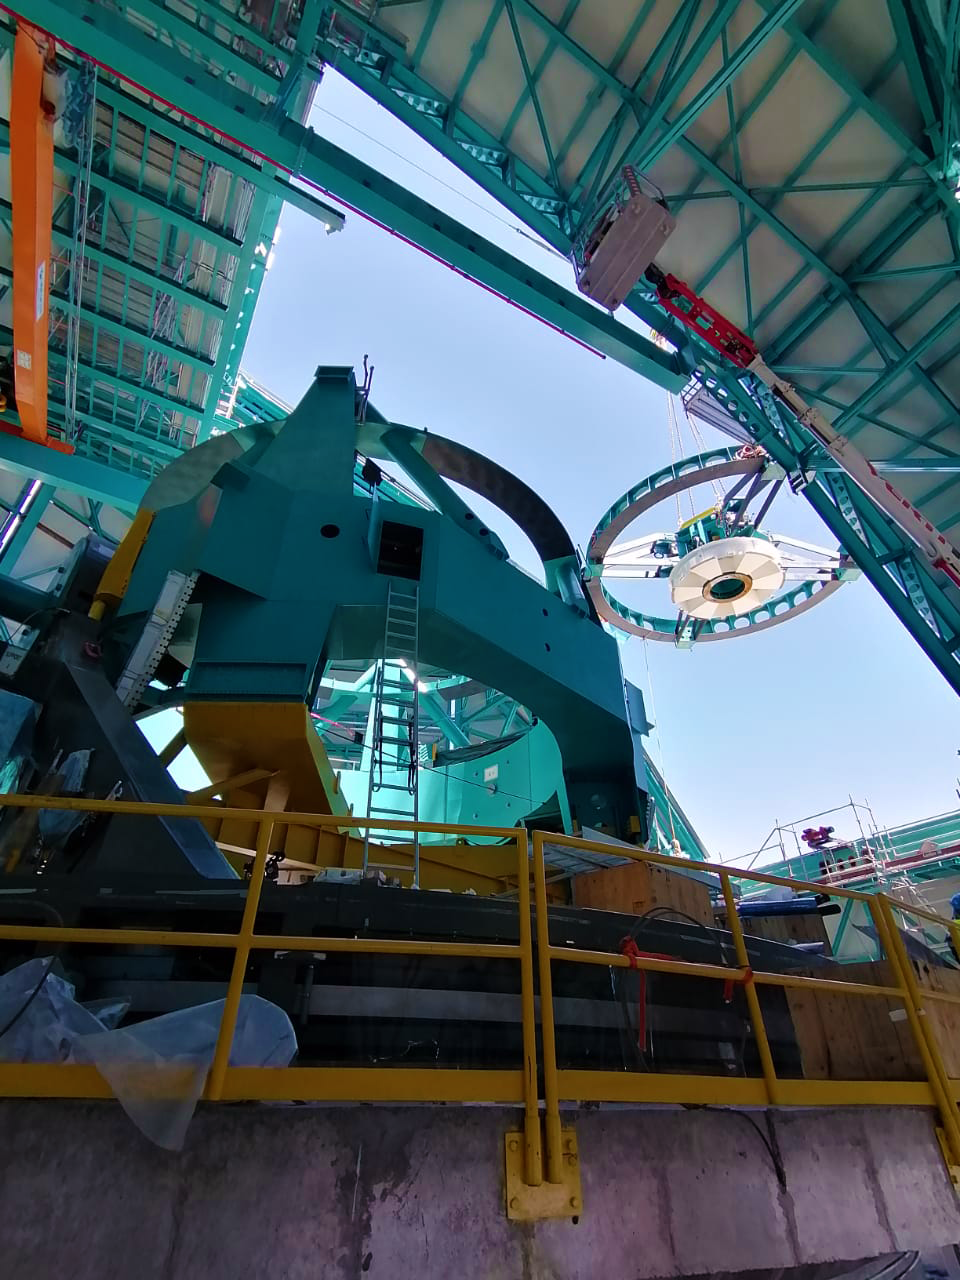

Rubin Top-End Assembly installation

The Top-End Assembly (TEA) for the Rubin Telescope Mount Assembly (TMA) was lifted by crane into the observatory dome and installed on the TMA on 2 March 2021. The task was completed successfully and was a highly celebrated milestone for Rubin Observatory.

Credit: RubinObs/NOIRLab/SLAC/NSF/DOE/AURA